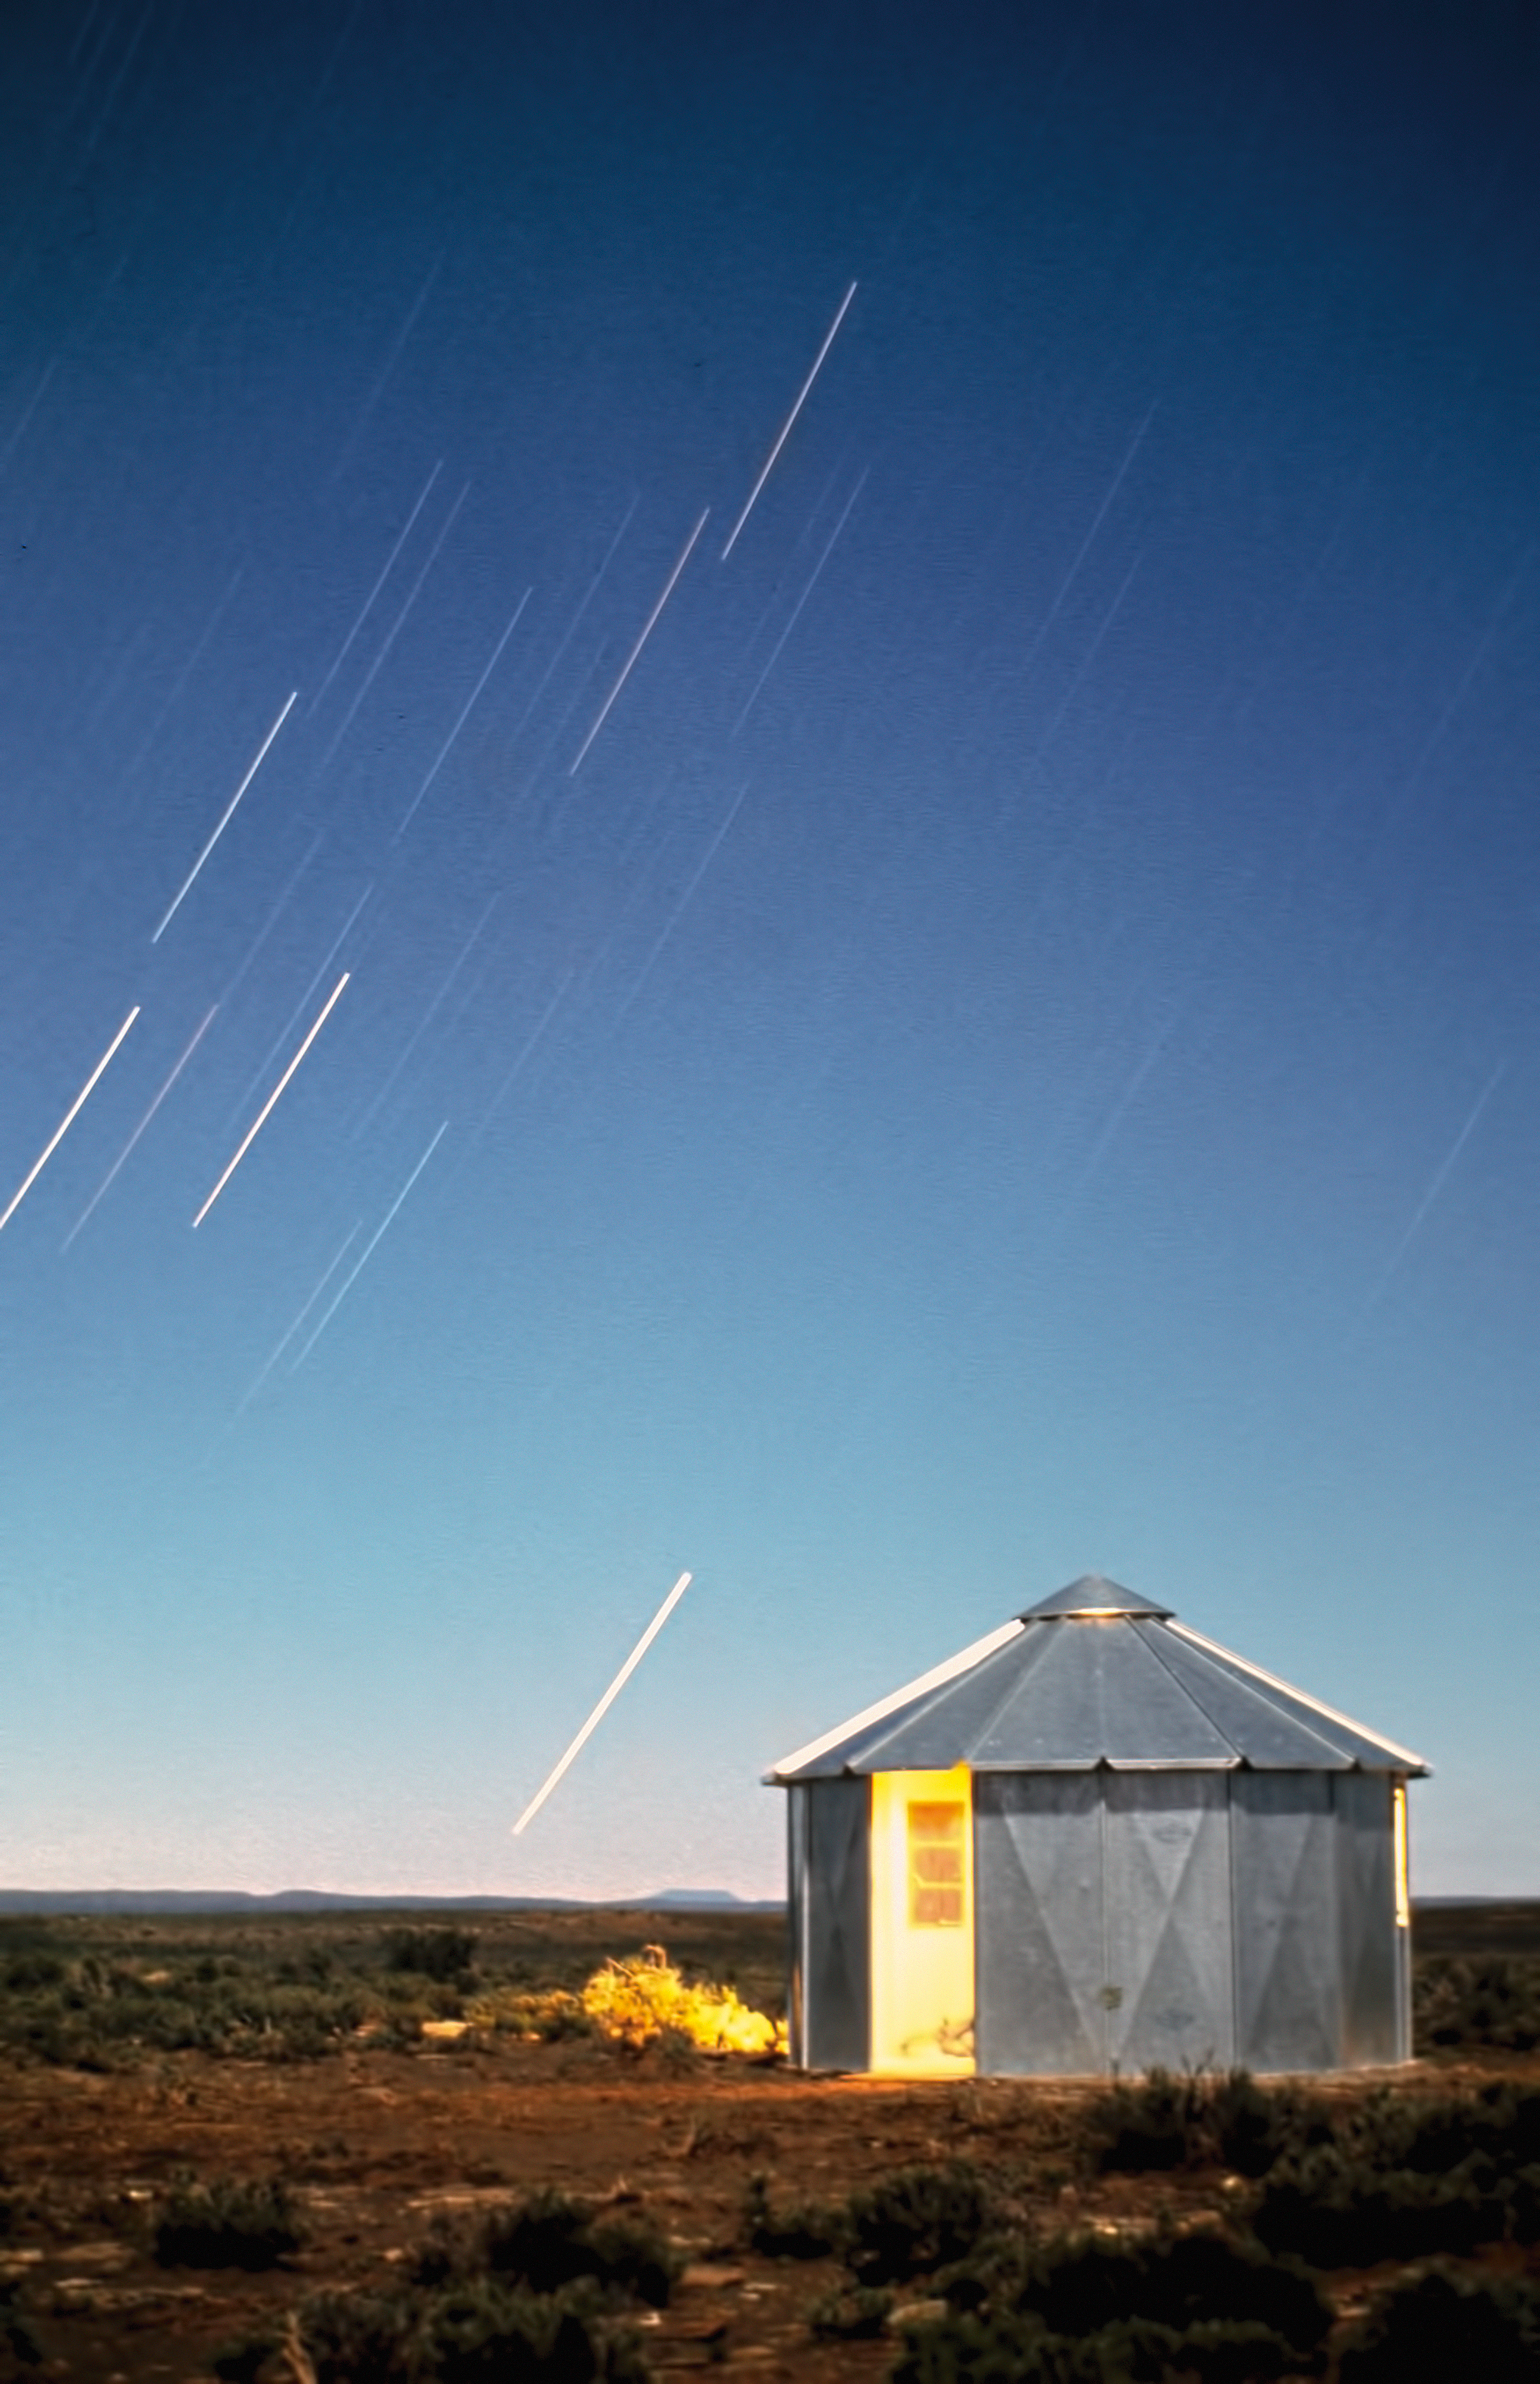

Stars trails over the site testing station in South Africa

An aluminium hut gives shelter during the night and is used to store the Danjou telescope during the day. The 25-cm Danjou telescope was used to measure the seeing. This picture was taken at the ESO site testing station in South Africa, in 1961.

Credit: ESO/W. Schlosser